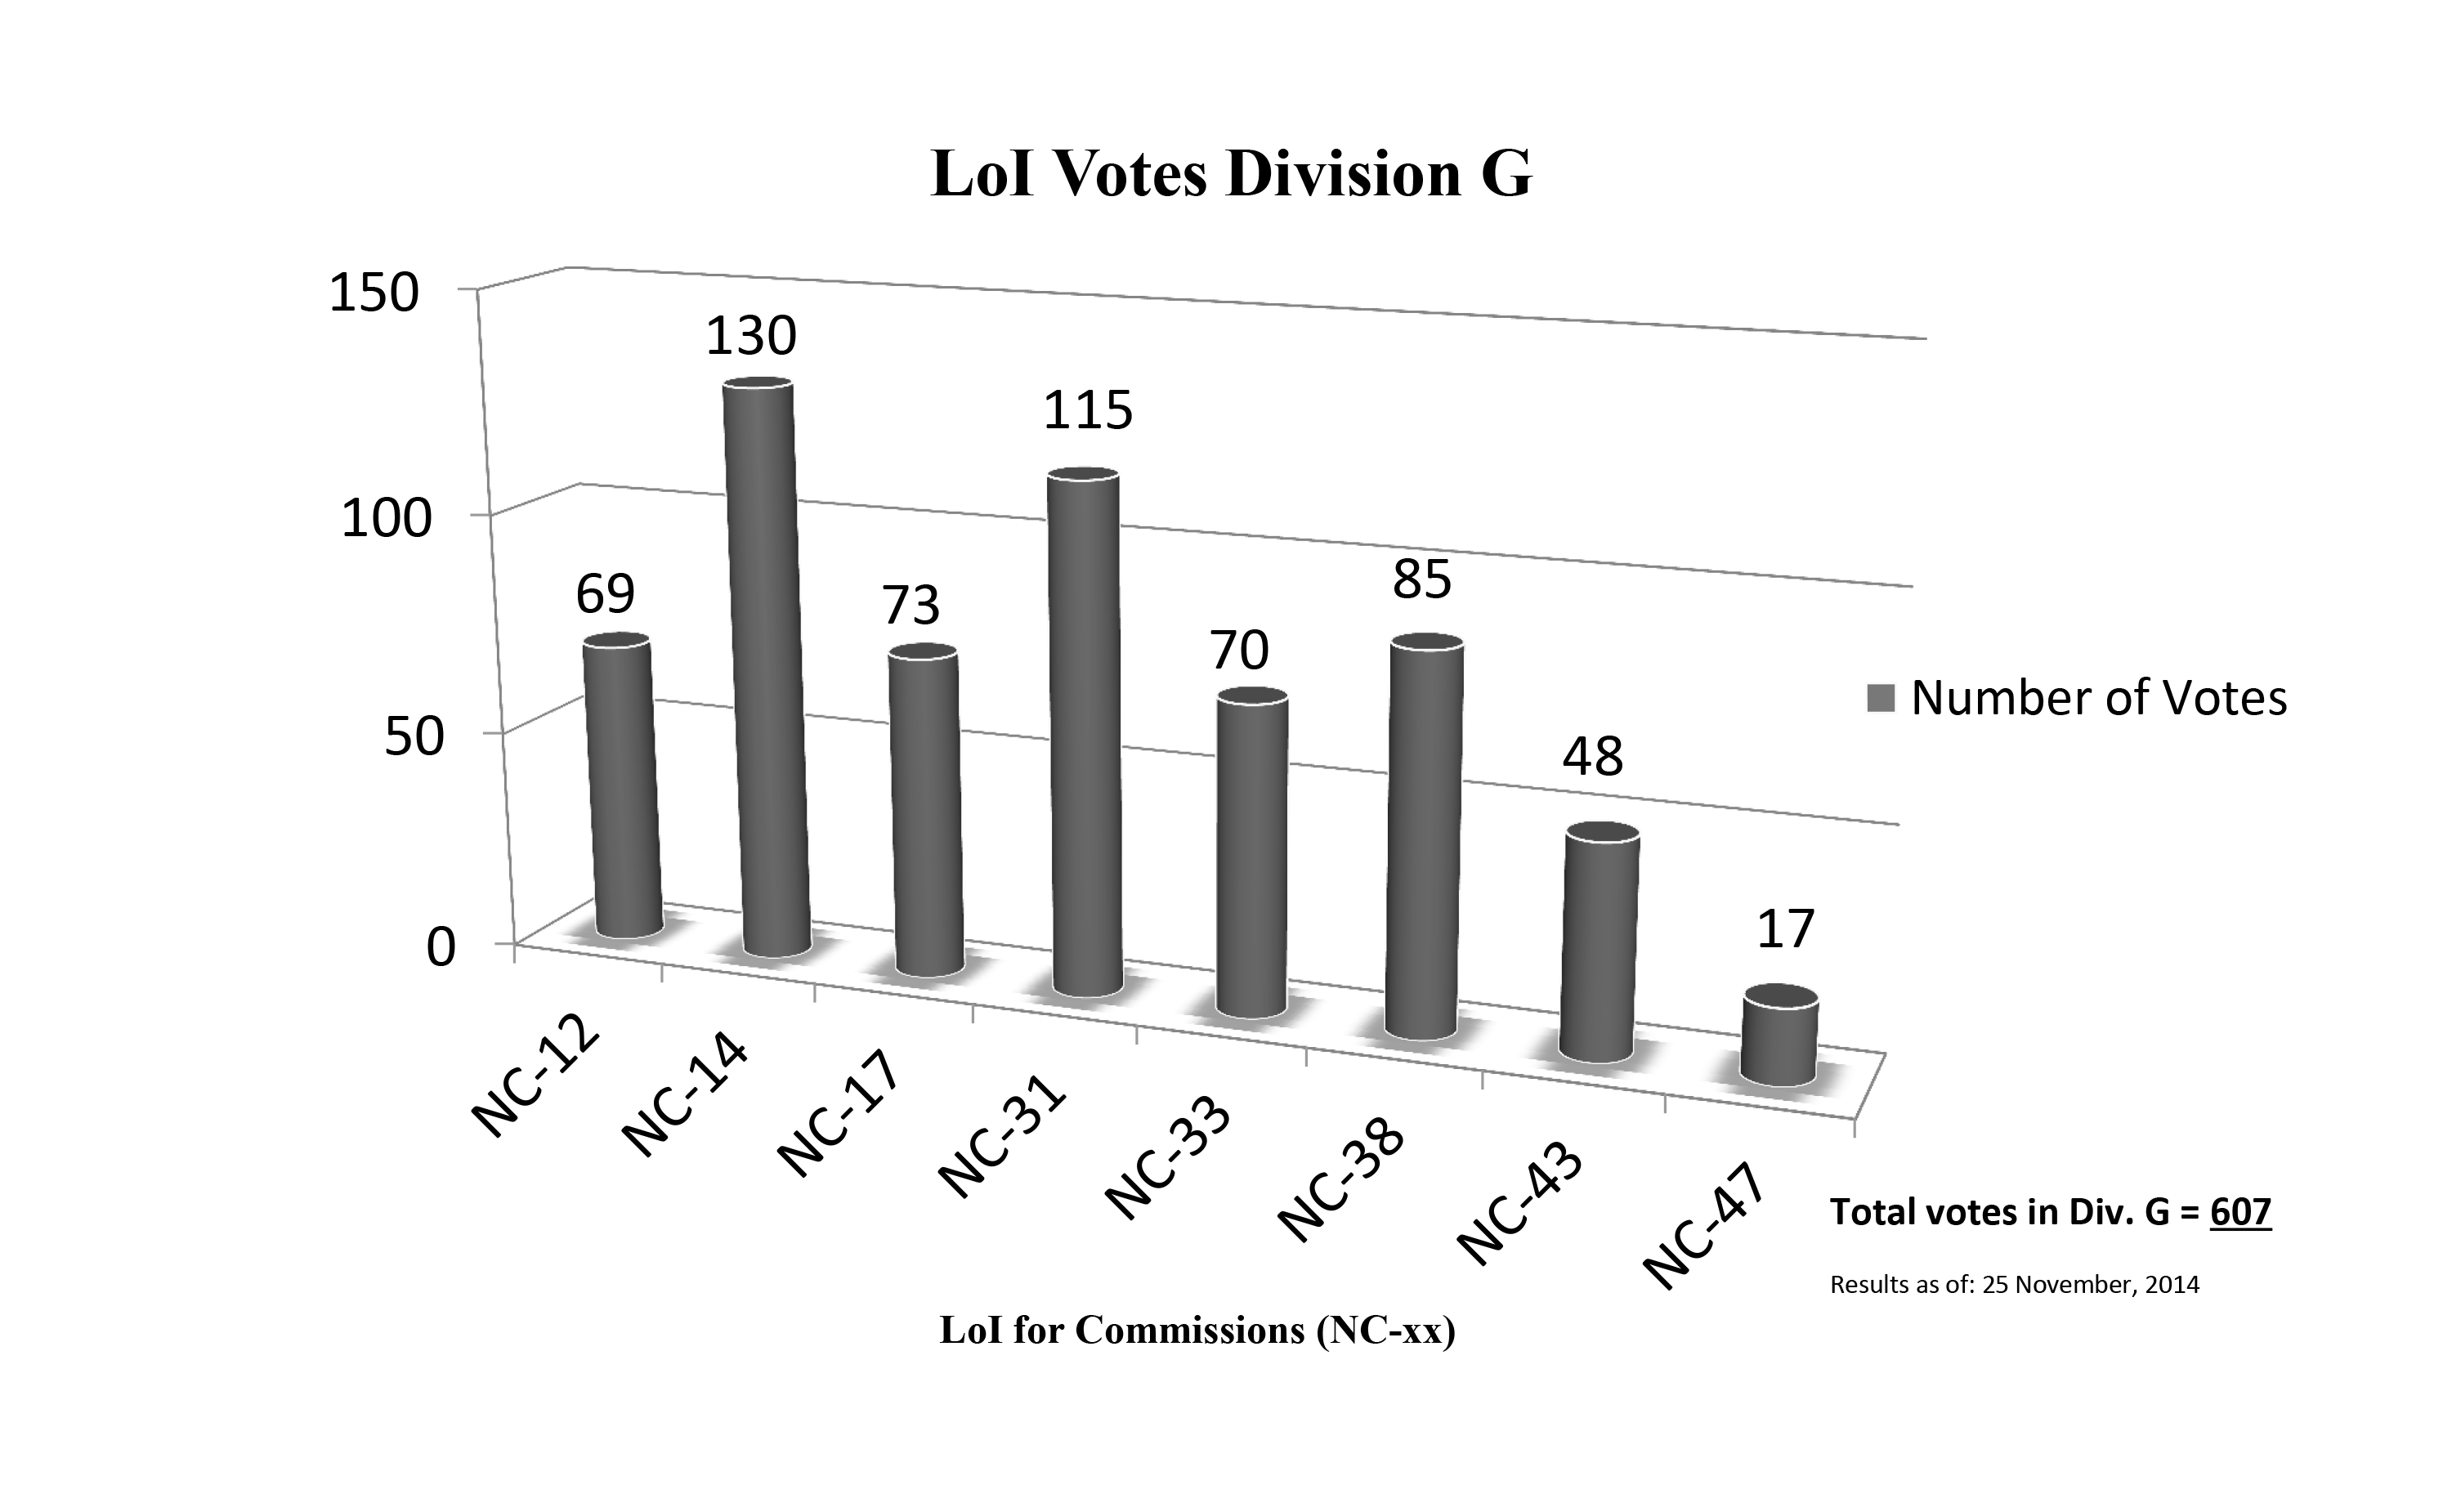

Division G Commission Reform votes (first results)

The graph presents the first results sorted by Division. Proposed Commissions may appear in more than one Division, if the proposers have requested the Cross-Division status. Only the Primary Division has been taken into account for the Inter-Division status. The final results will be presented in January 2015.

Division G: Stars & Stellar Physics
NC-12: Celestial Spectroscopy
NC-14: Binary and Multiple Star Systems
NC-17: Massive Stars
NC-31: Stellar Evolution
NC-33: Pulsating Stars
NC-38: Stellar and Planetary Atmospheres
NC-43: Stellar Magnetism
NC-47: Active B Stars

Credit: IAU